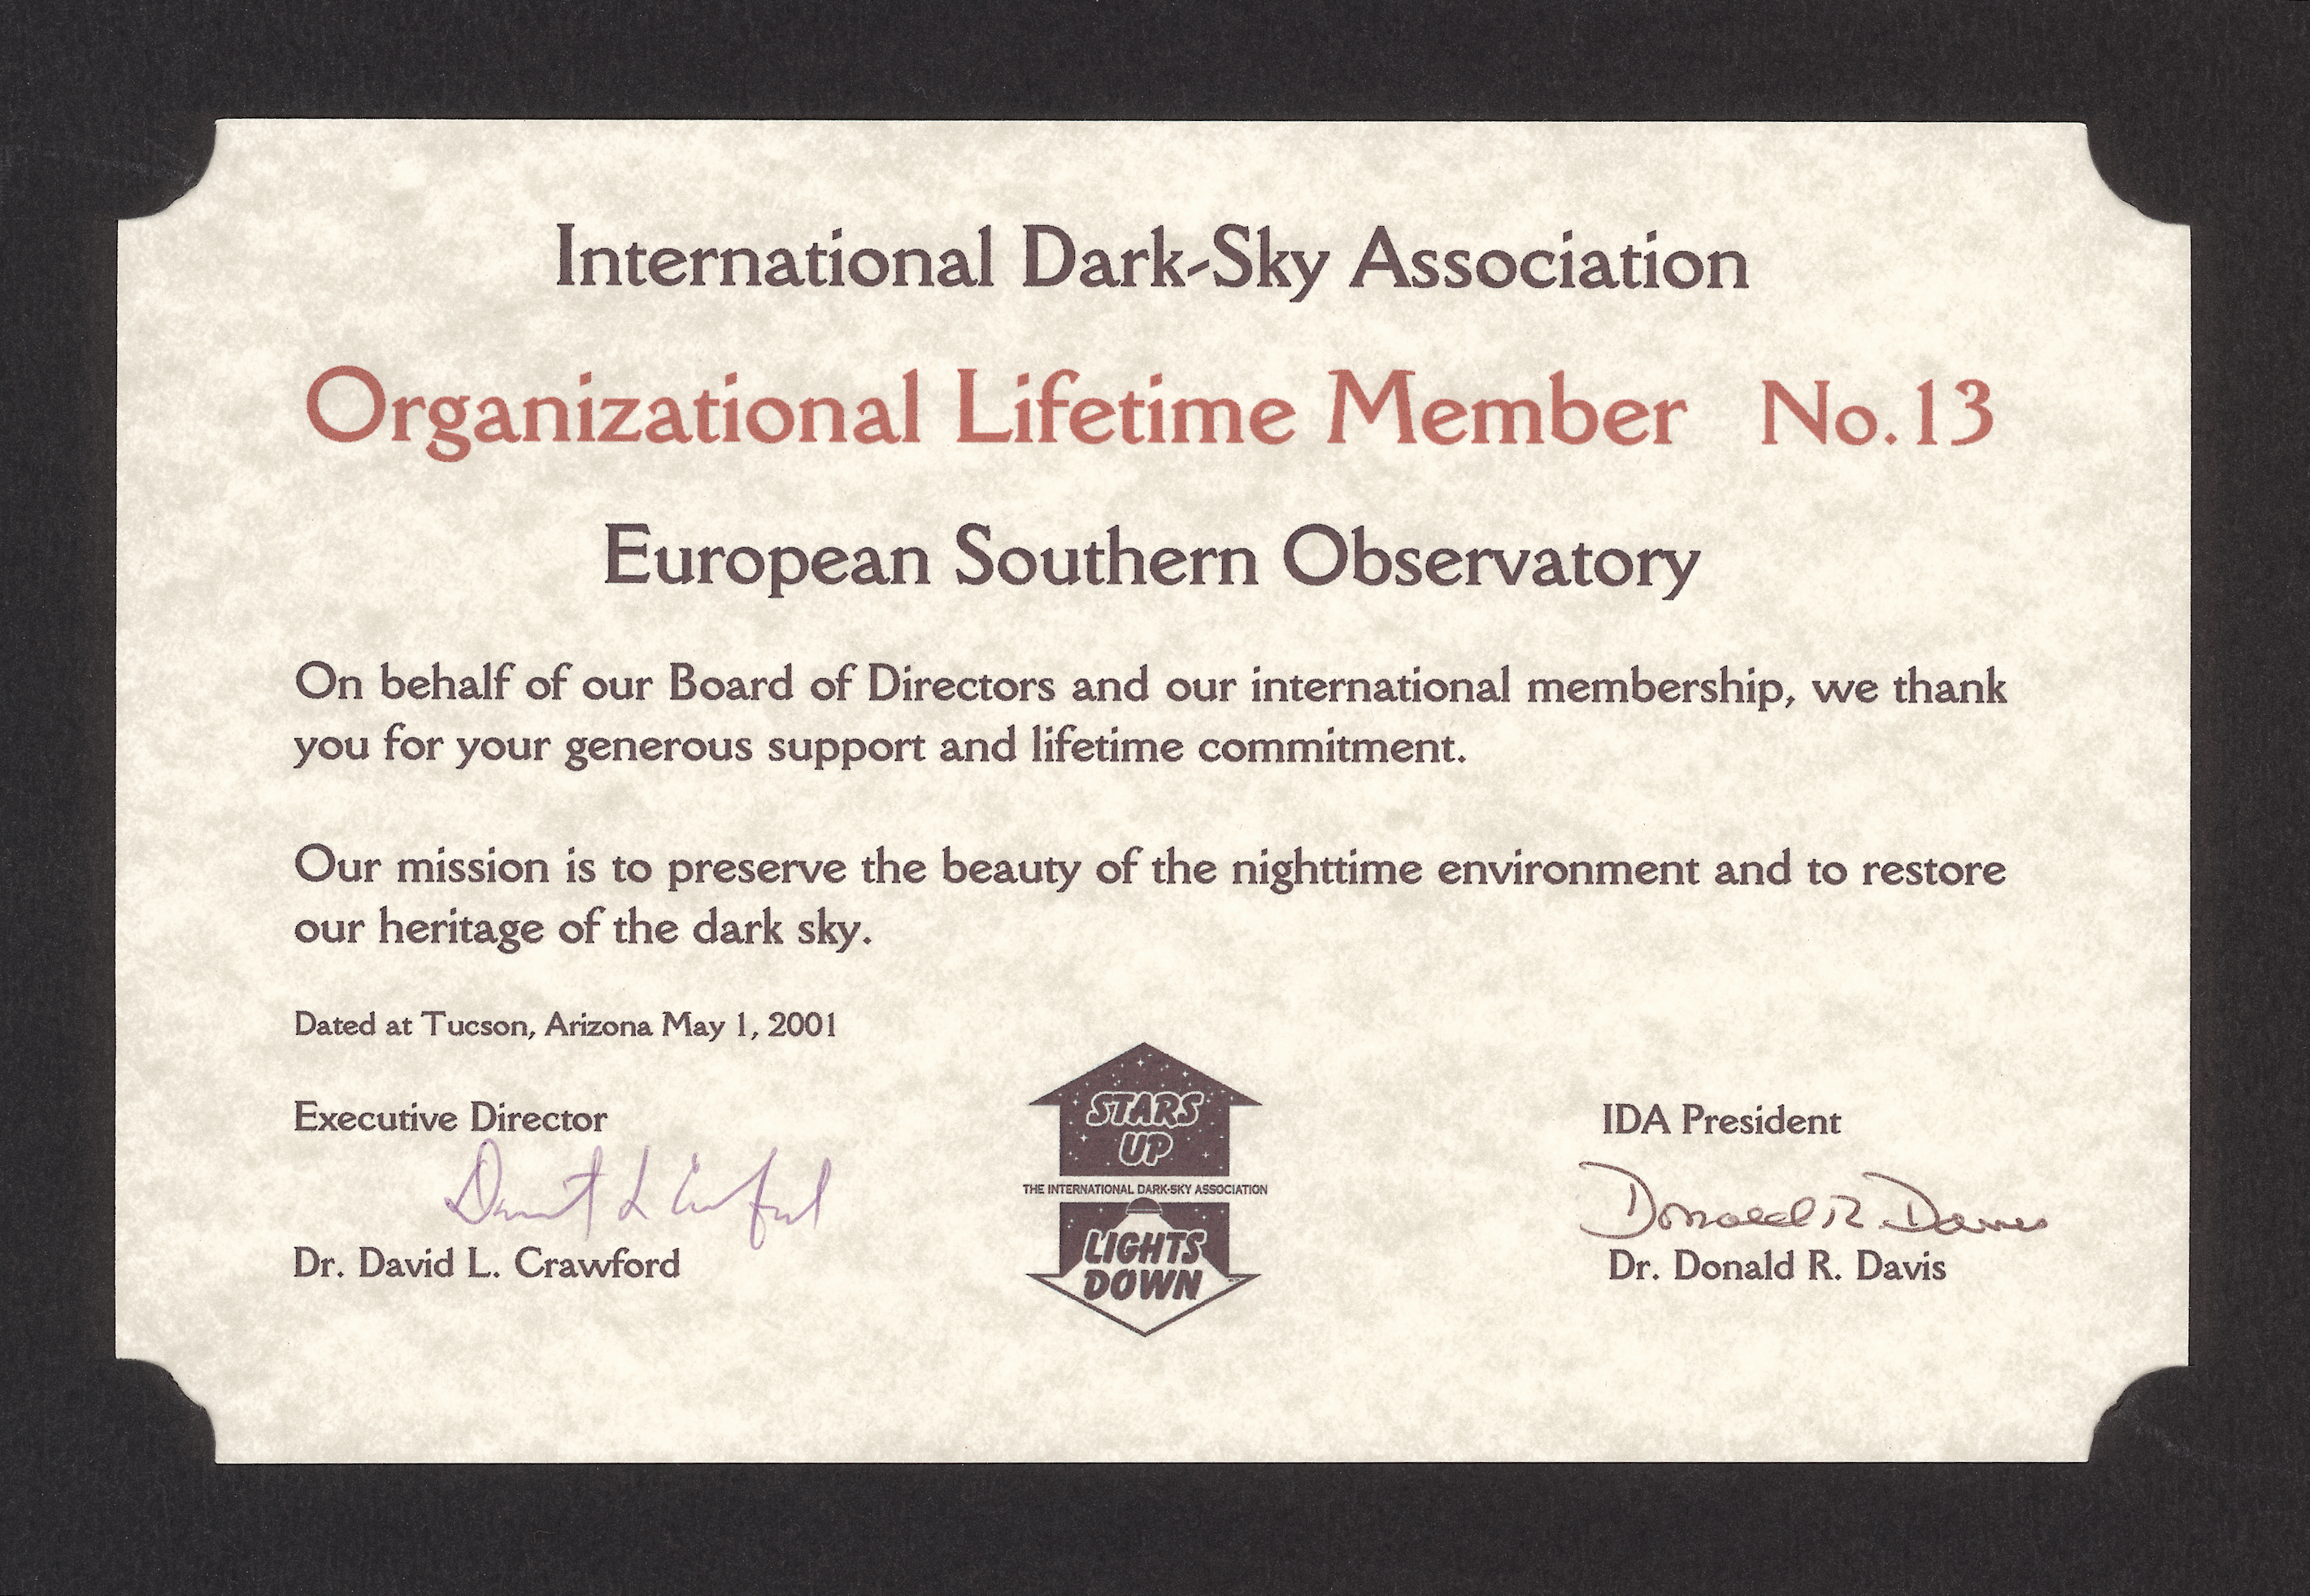

International Dark-Sky Association

ESO as the Lifetime Member of the International Dark-Sky Association.

Credit: ESO